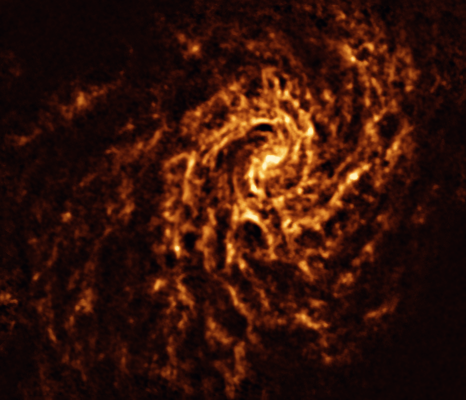

The NGC 4254 galaxy as seen with ALMA

This image of the nearby galaxy NGC 4254, taken with the Atacama Large Millimeter/submillimeter Array (ALMA), in which ESO is a partner, shows the distribution of cold clouds of molecular gas, which provide the raw material from which stars form.

NGC 4254 is a grand-design spiral galaxy located approximately 45 million light-years from Earth in the constellation Coma Berenices.

The images were taken as part of the Physics at High Angular resolution in Nearby GalaxieS (PHANGS) project, which is making high-resolution observations of nearby galaxies with telescopes operating across the electromagnetic spectrum.

Credit: ESO/ALMA (ESO/NAOJ/NRAO)/PHANGS